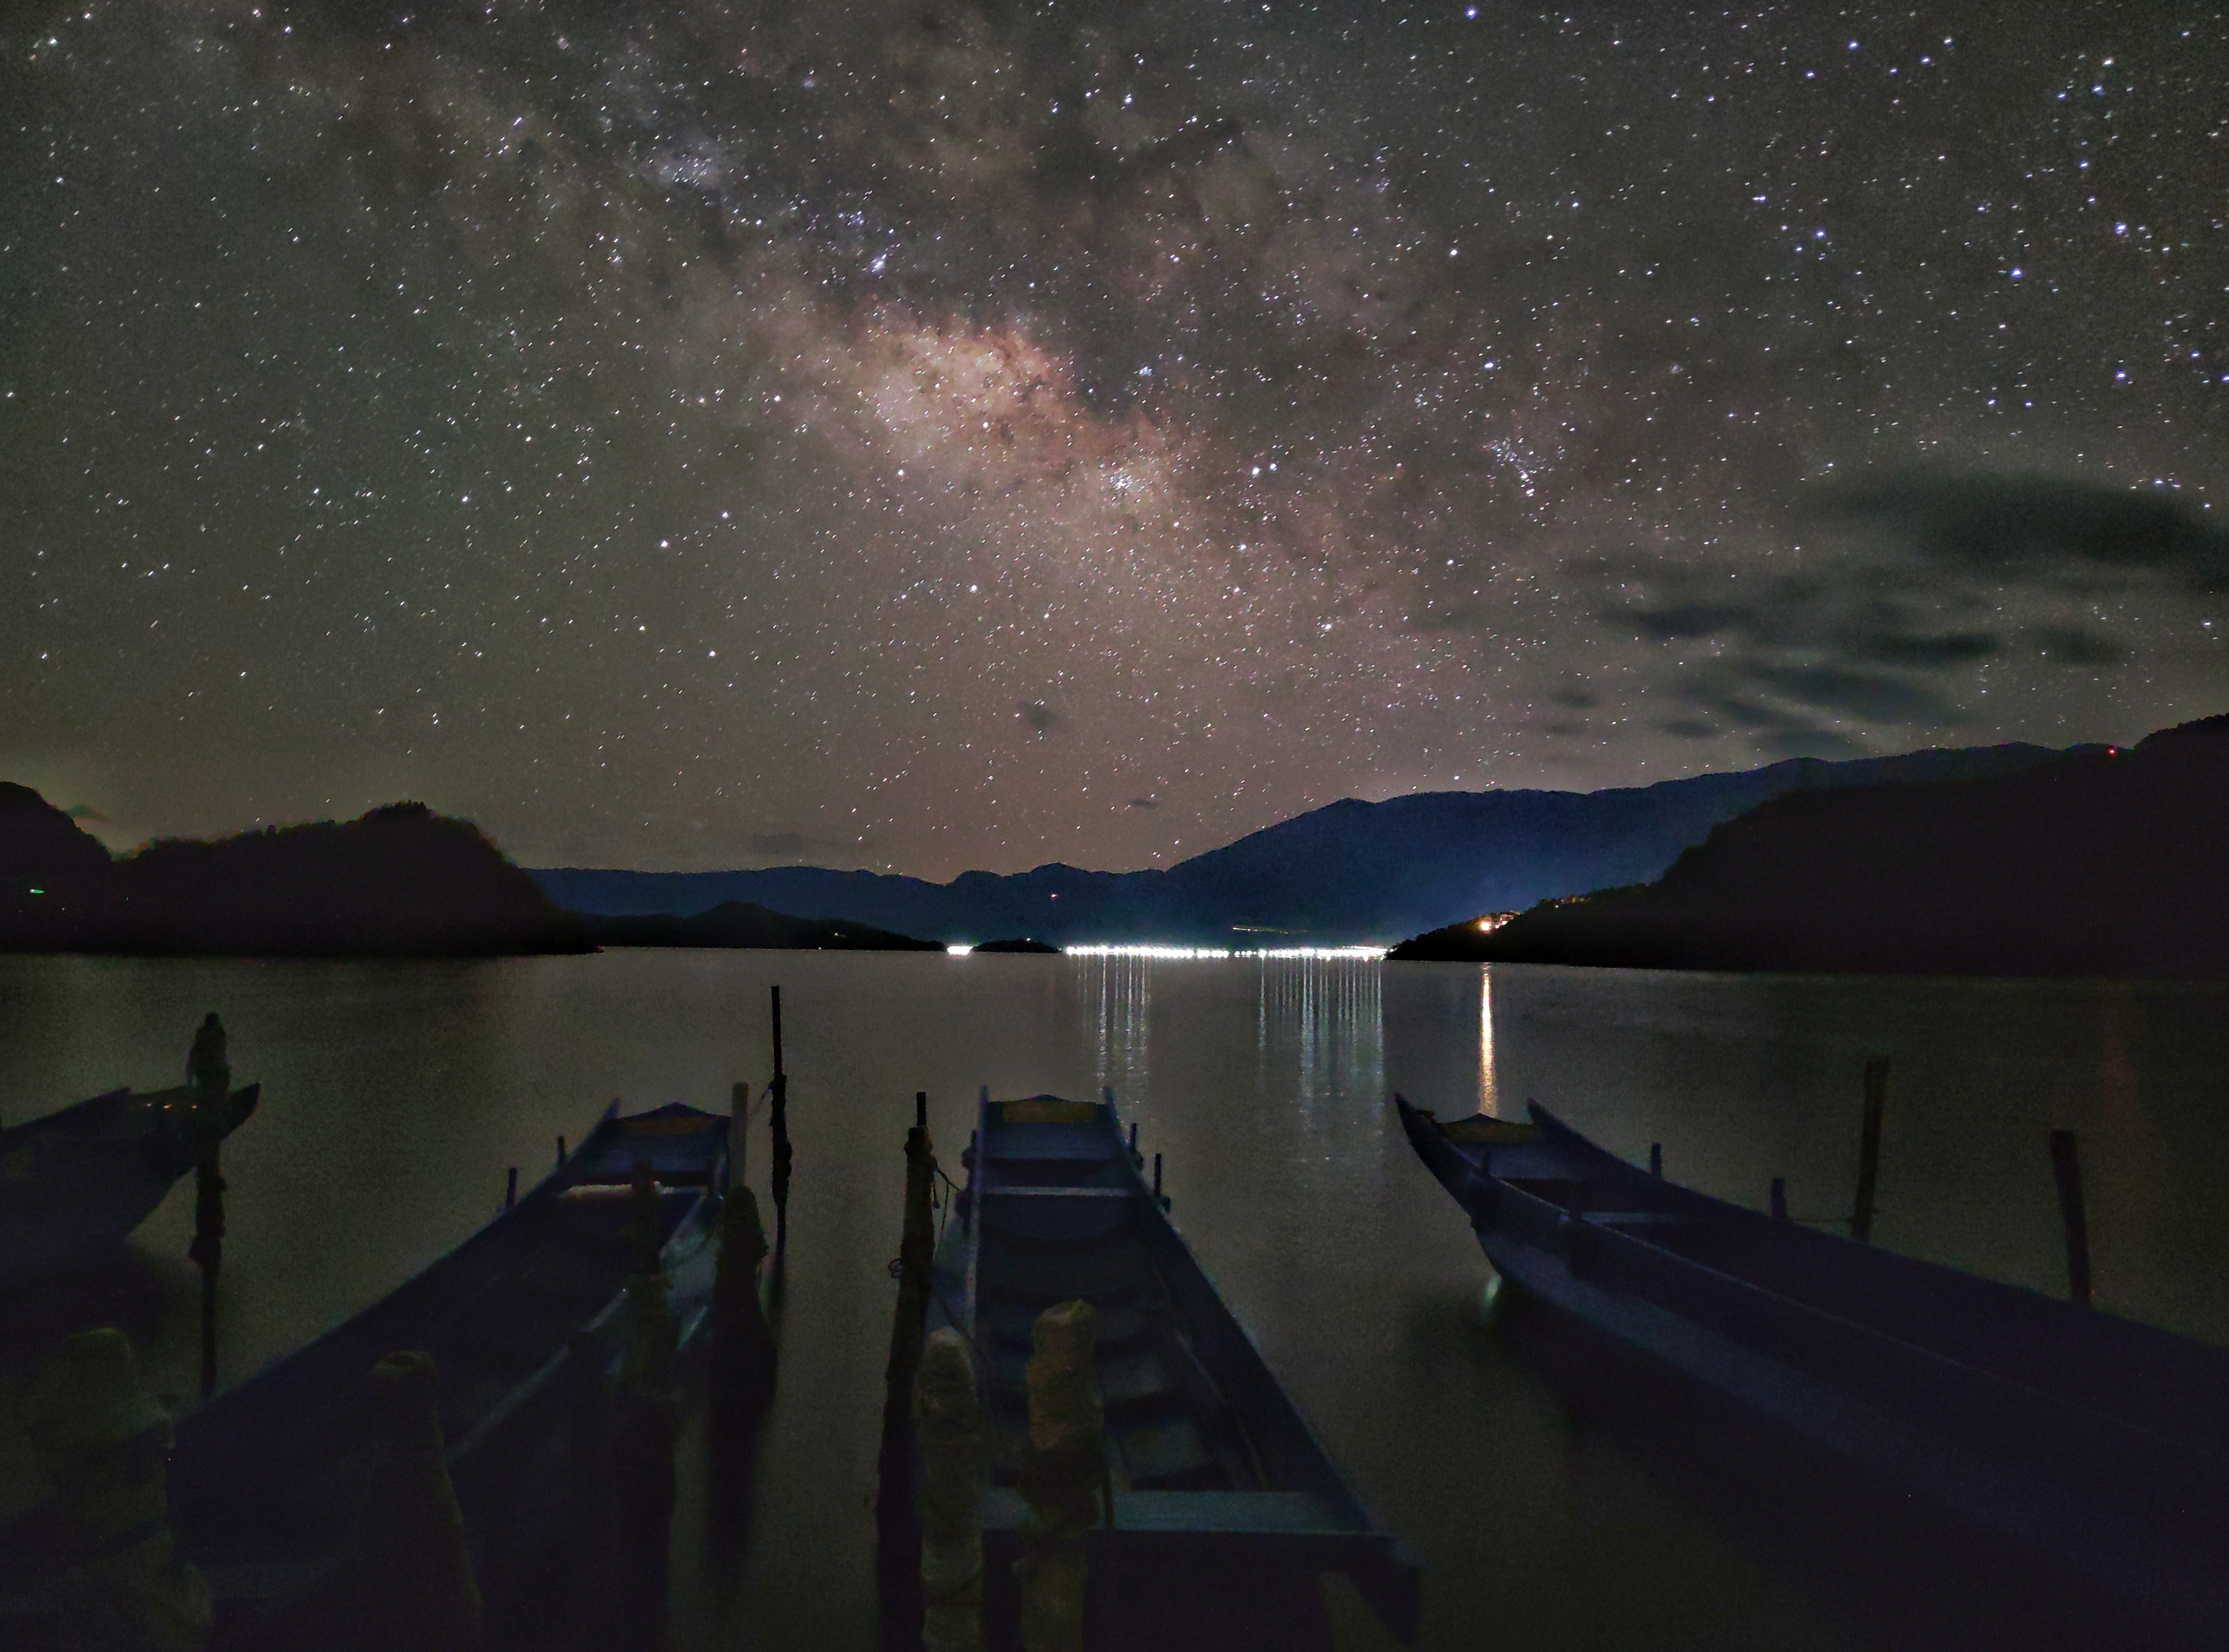

Lugu Lake Without Cloud

Photographer: Liu Yang
Country: China

On the tranquil shores of Lugu Lake, the serene night sky hosts a mesmerising celestial panorama that is reflected in the calm waters below. This snapshot, taken in March 2023 in Yunnan, China, offers a breathtaking view of the Galaxy's grandeur, as the Milky Way stretches majestically across the sky. The Galaxy is an intricate tapestry of stars, dust, and celestial wonders that weave a story across the canvas of the night sky. This harmonious fusion of land and sky captures a moment of tranquillity amidst patient stargazing, enhanced by a fortunate break in the cloud cover that allowed this captivating scene to unfold. The photograph receives an honourable mention in the category of Still images taken exclusively with smartphones/mobile devices.

Also see image in Zenodo: https://doi.org/10.5281/zenodo.10360007

Credit: Liu Yang/IAU OAE (CC BY 4.0)